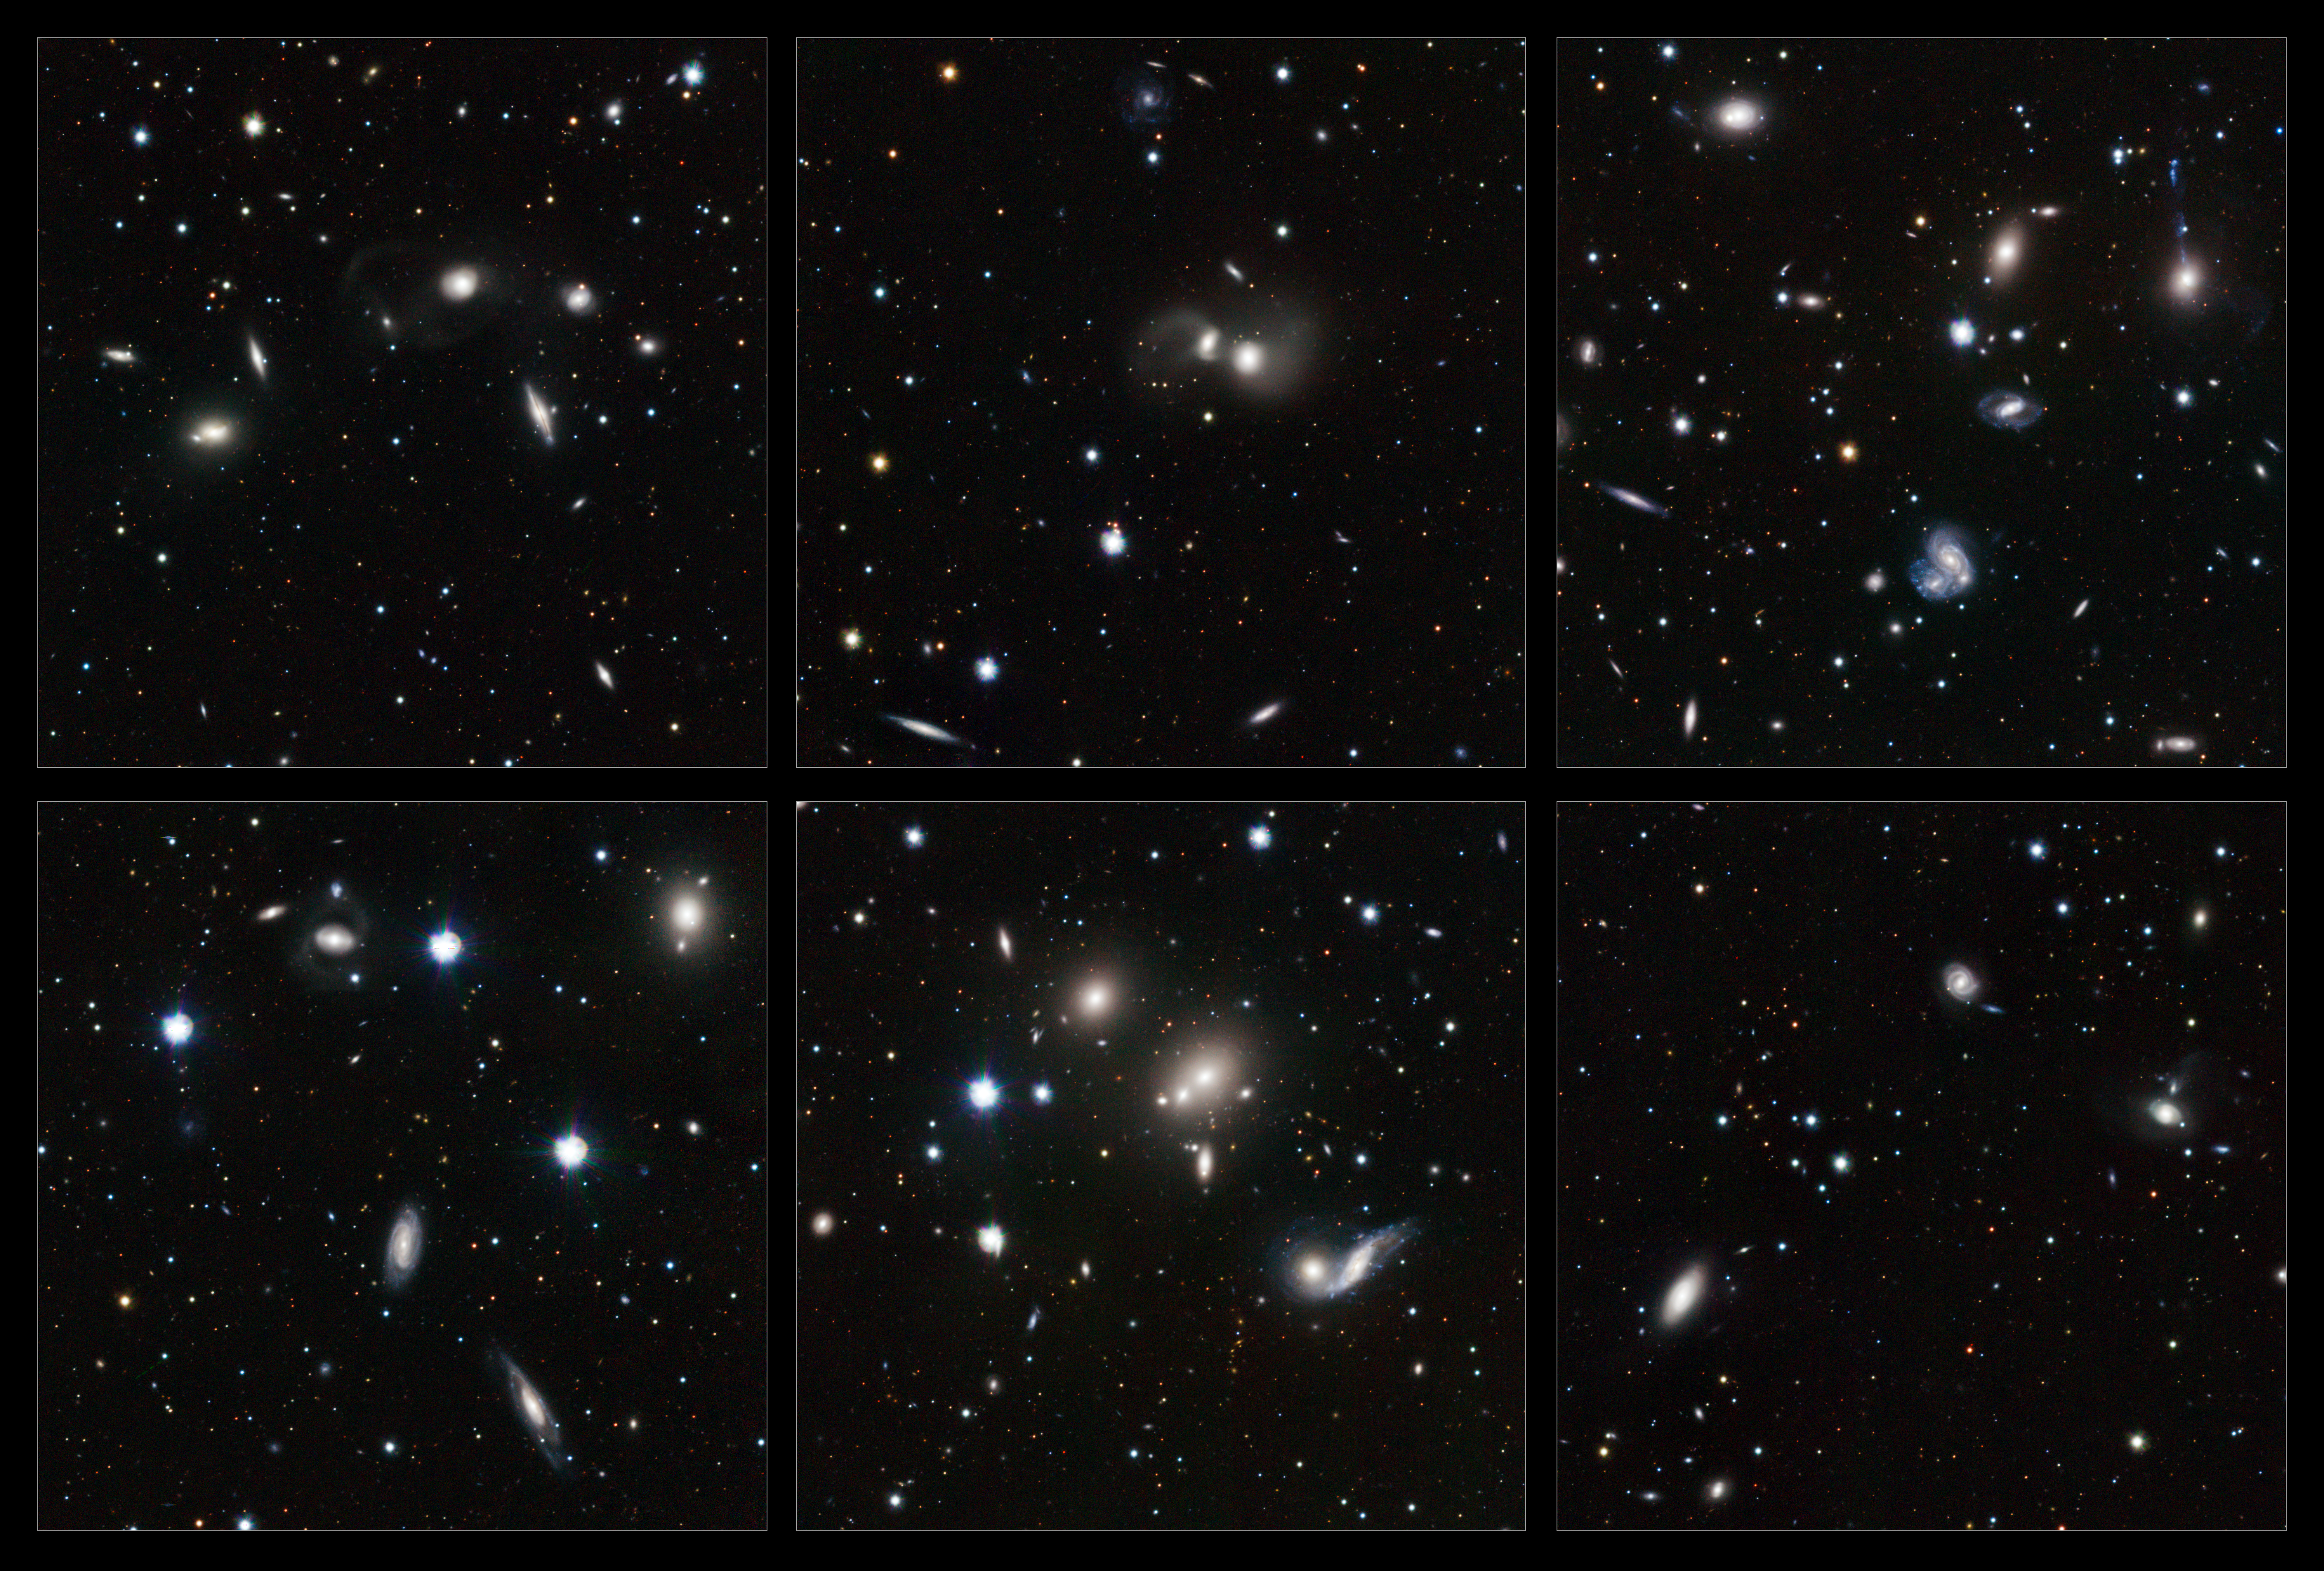

Highlights of the VST image of the Hercules galaxy cluster

These highlights, taken from a new image of the young Hercules galaxy cluster from the VLT Survey Telescope (VST) and the OmegaCAM camera, show a wide variety of interacting galaxies. The numerous interactions, and the large number of gas-rich, star-forming spiral galaxies in the cluster, make the members of the Hercules cluster look like the young galaxies of the more distant Universe.

Credit: ESO/INAF-VST/OmegaCAM. Acknowledgement: OmegaCen/Astro-WISE/Kapteyn Institute